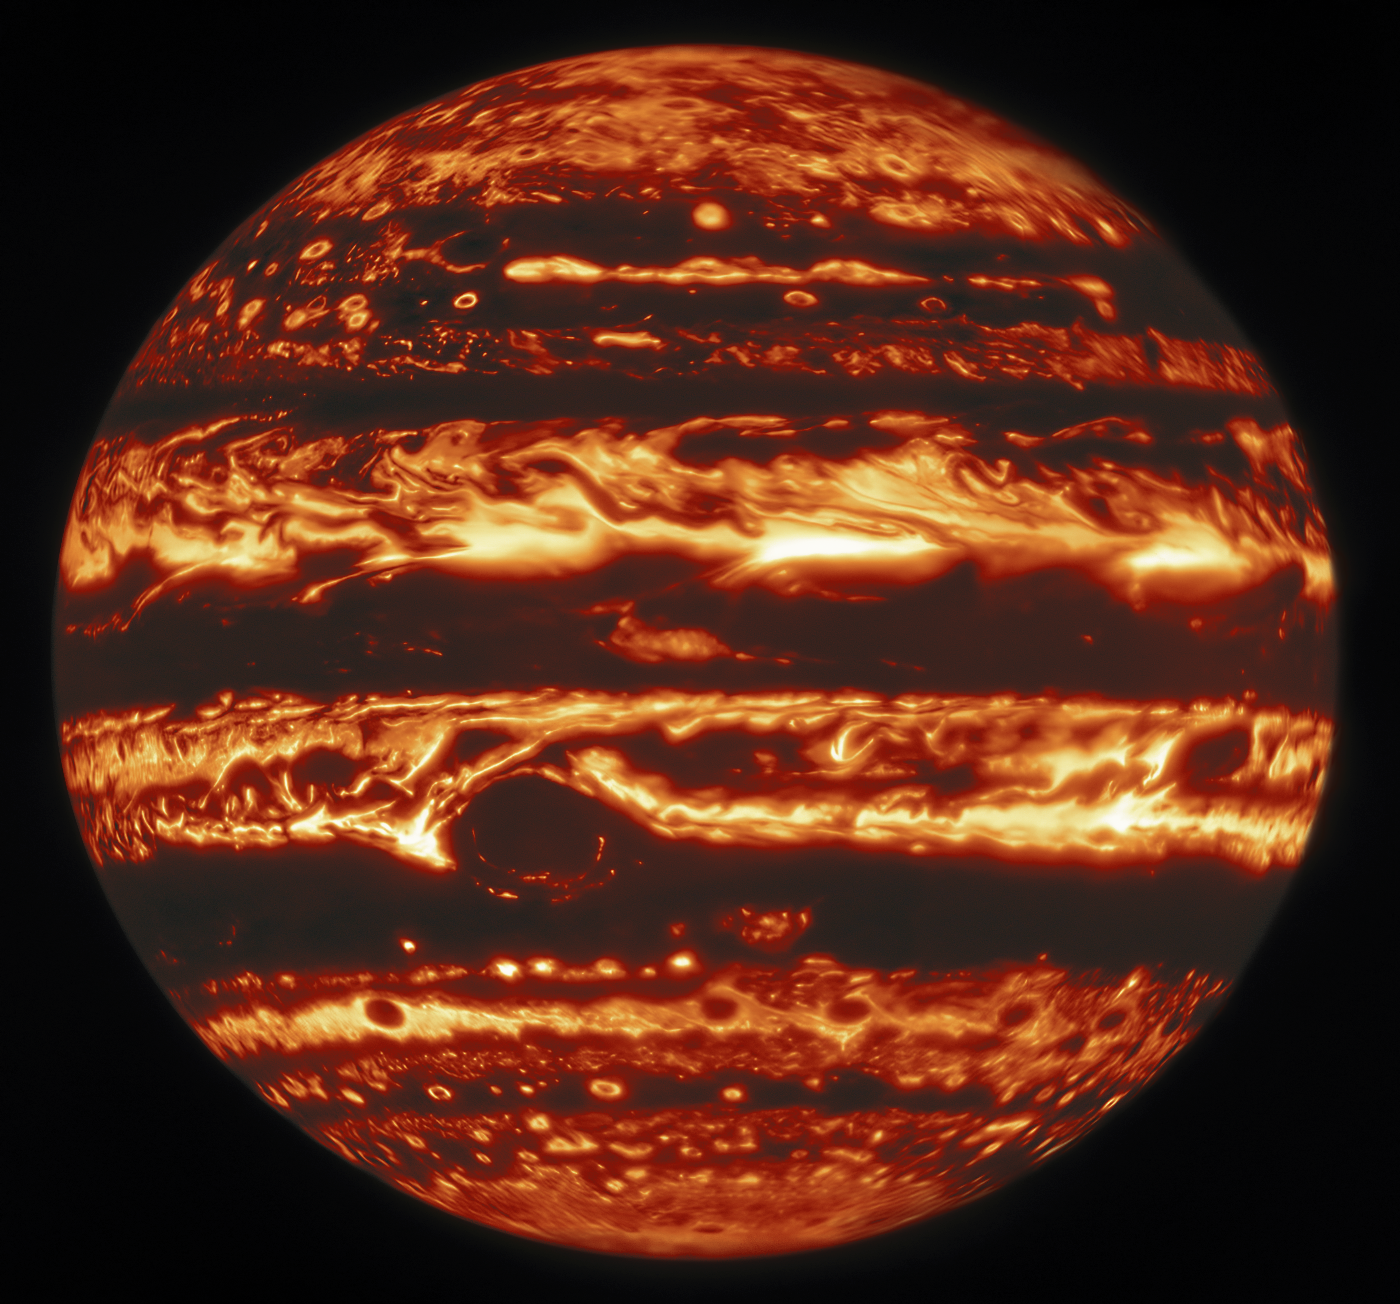

Gemini North Infrared View of Jupiter

This infrared view of Jupiter was created from data captured on 11 January 2017 with the Near-InfraRed Imager (NIRI) instrument at Gemini North in Hawaiʻi, the northern member of the international Gemini Observatory, a Program of NSF’s NOIRLab. It is actually a mosaic of individual frames that were combined to produce a global portrait of the planet.

In the image warmer areas appear bright, including four large hot spots that appear in a row just north of the equator. South of the equator, the oval-shaped and cloud-covered Great Red Spot appears dark.

Credit: International Gemini Observatory/NOIRLab/NSF/AURA, M.H. Wong (UC Berkeley) et al. Acknowledgments: M. Zamani